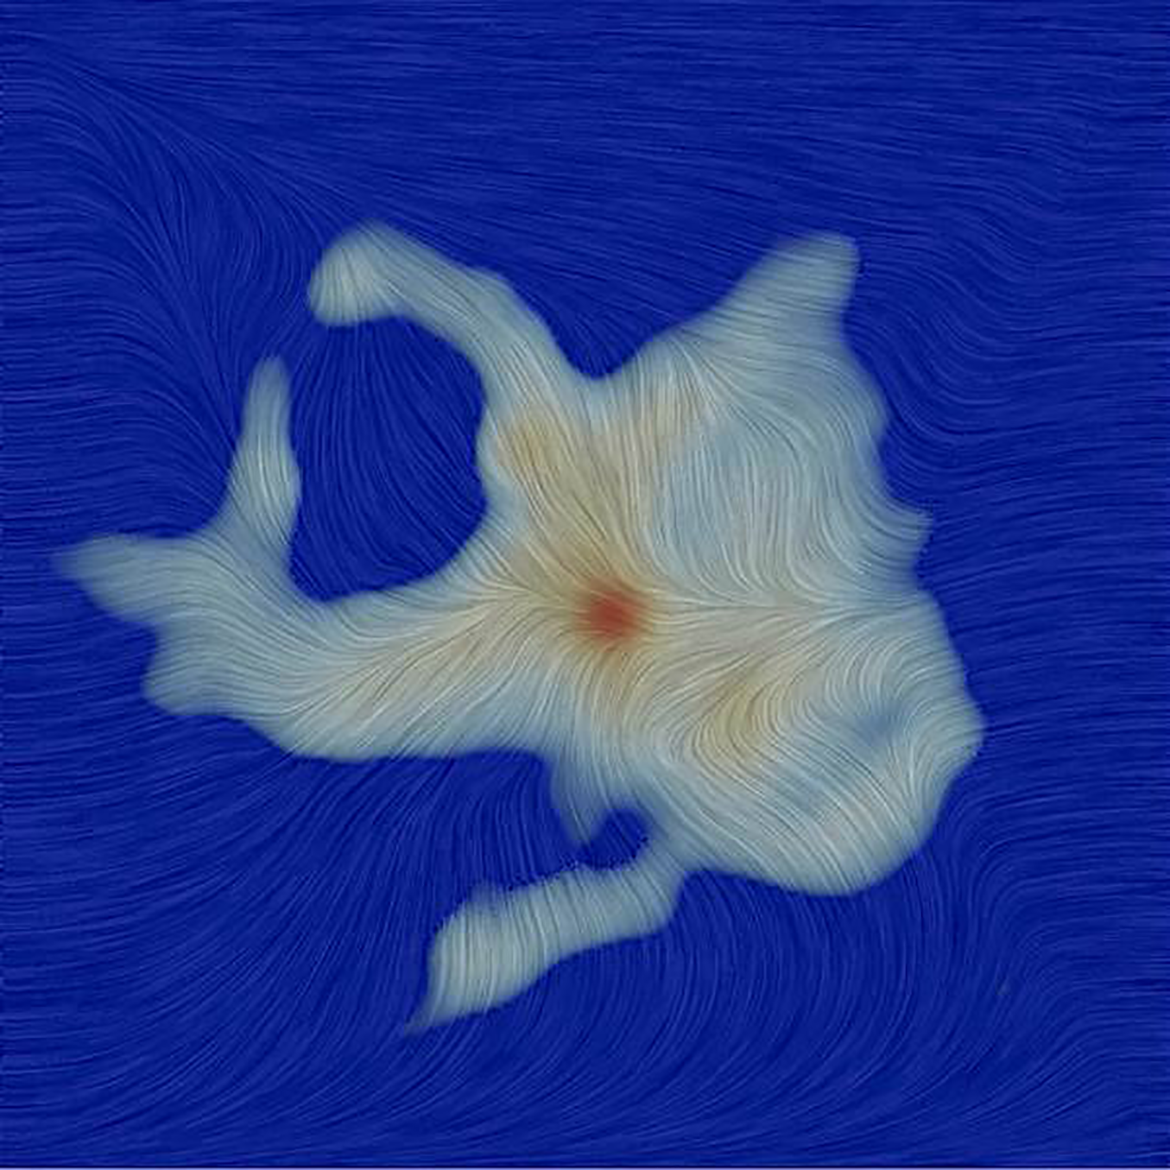

The Magnetic Field of Ser-emb 8

Texture represents the magnetic field orientation in the region surrounding the Ser-emb 8 protostar, as measured by ALMA. The gray region is the millimeter wavelength dust emission.

Credit: ALMA (ESO/NAOJ/NRAO); P. Mocz, C. Hull, CfA